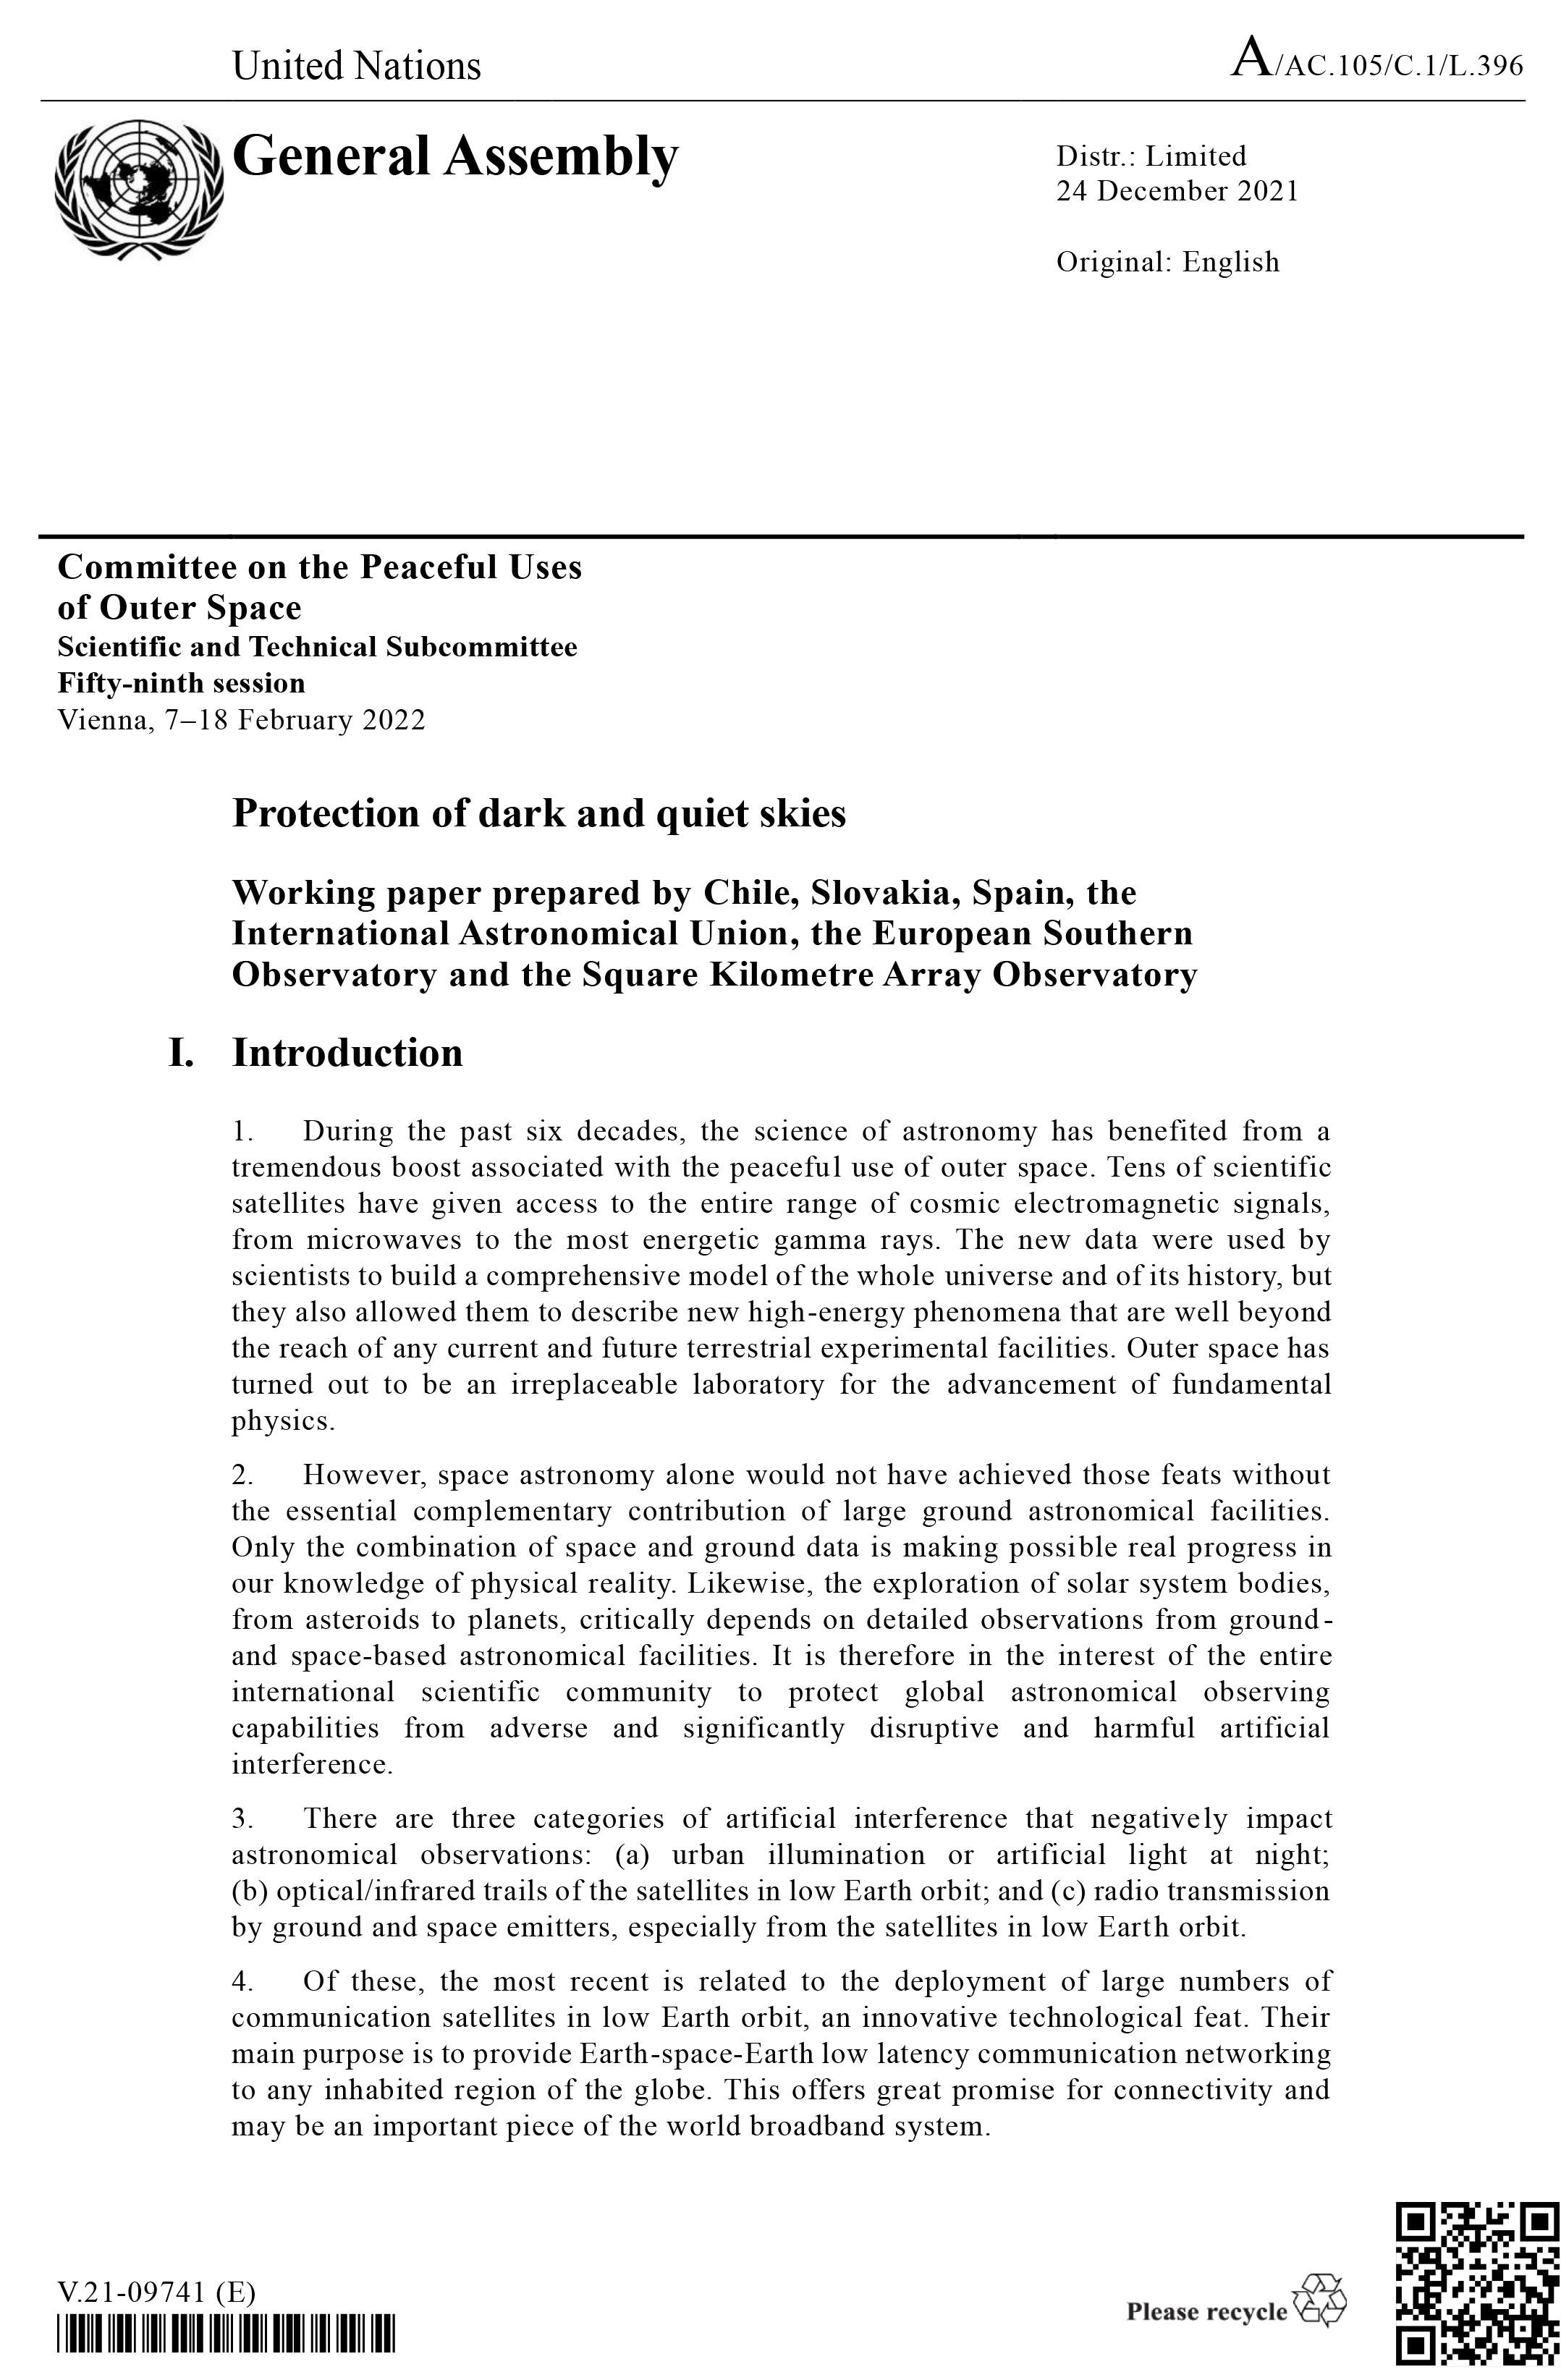

Cover of UN COPUOS Paper

Cover of the paper for the UN COPUOS Scientific and Technical Subcommittee (STSC) submitted by the IAU and co-signed by the European Southern Observatory (ESO) and the Square Kilometre Array Observatory (SKAO), and endorsed by Chile, the Dominican Republic, Slovakia and Spain.

Credit: UN COPUOS/IAU/ESO/SKAO